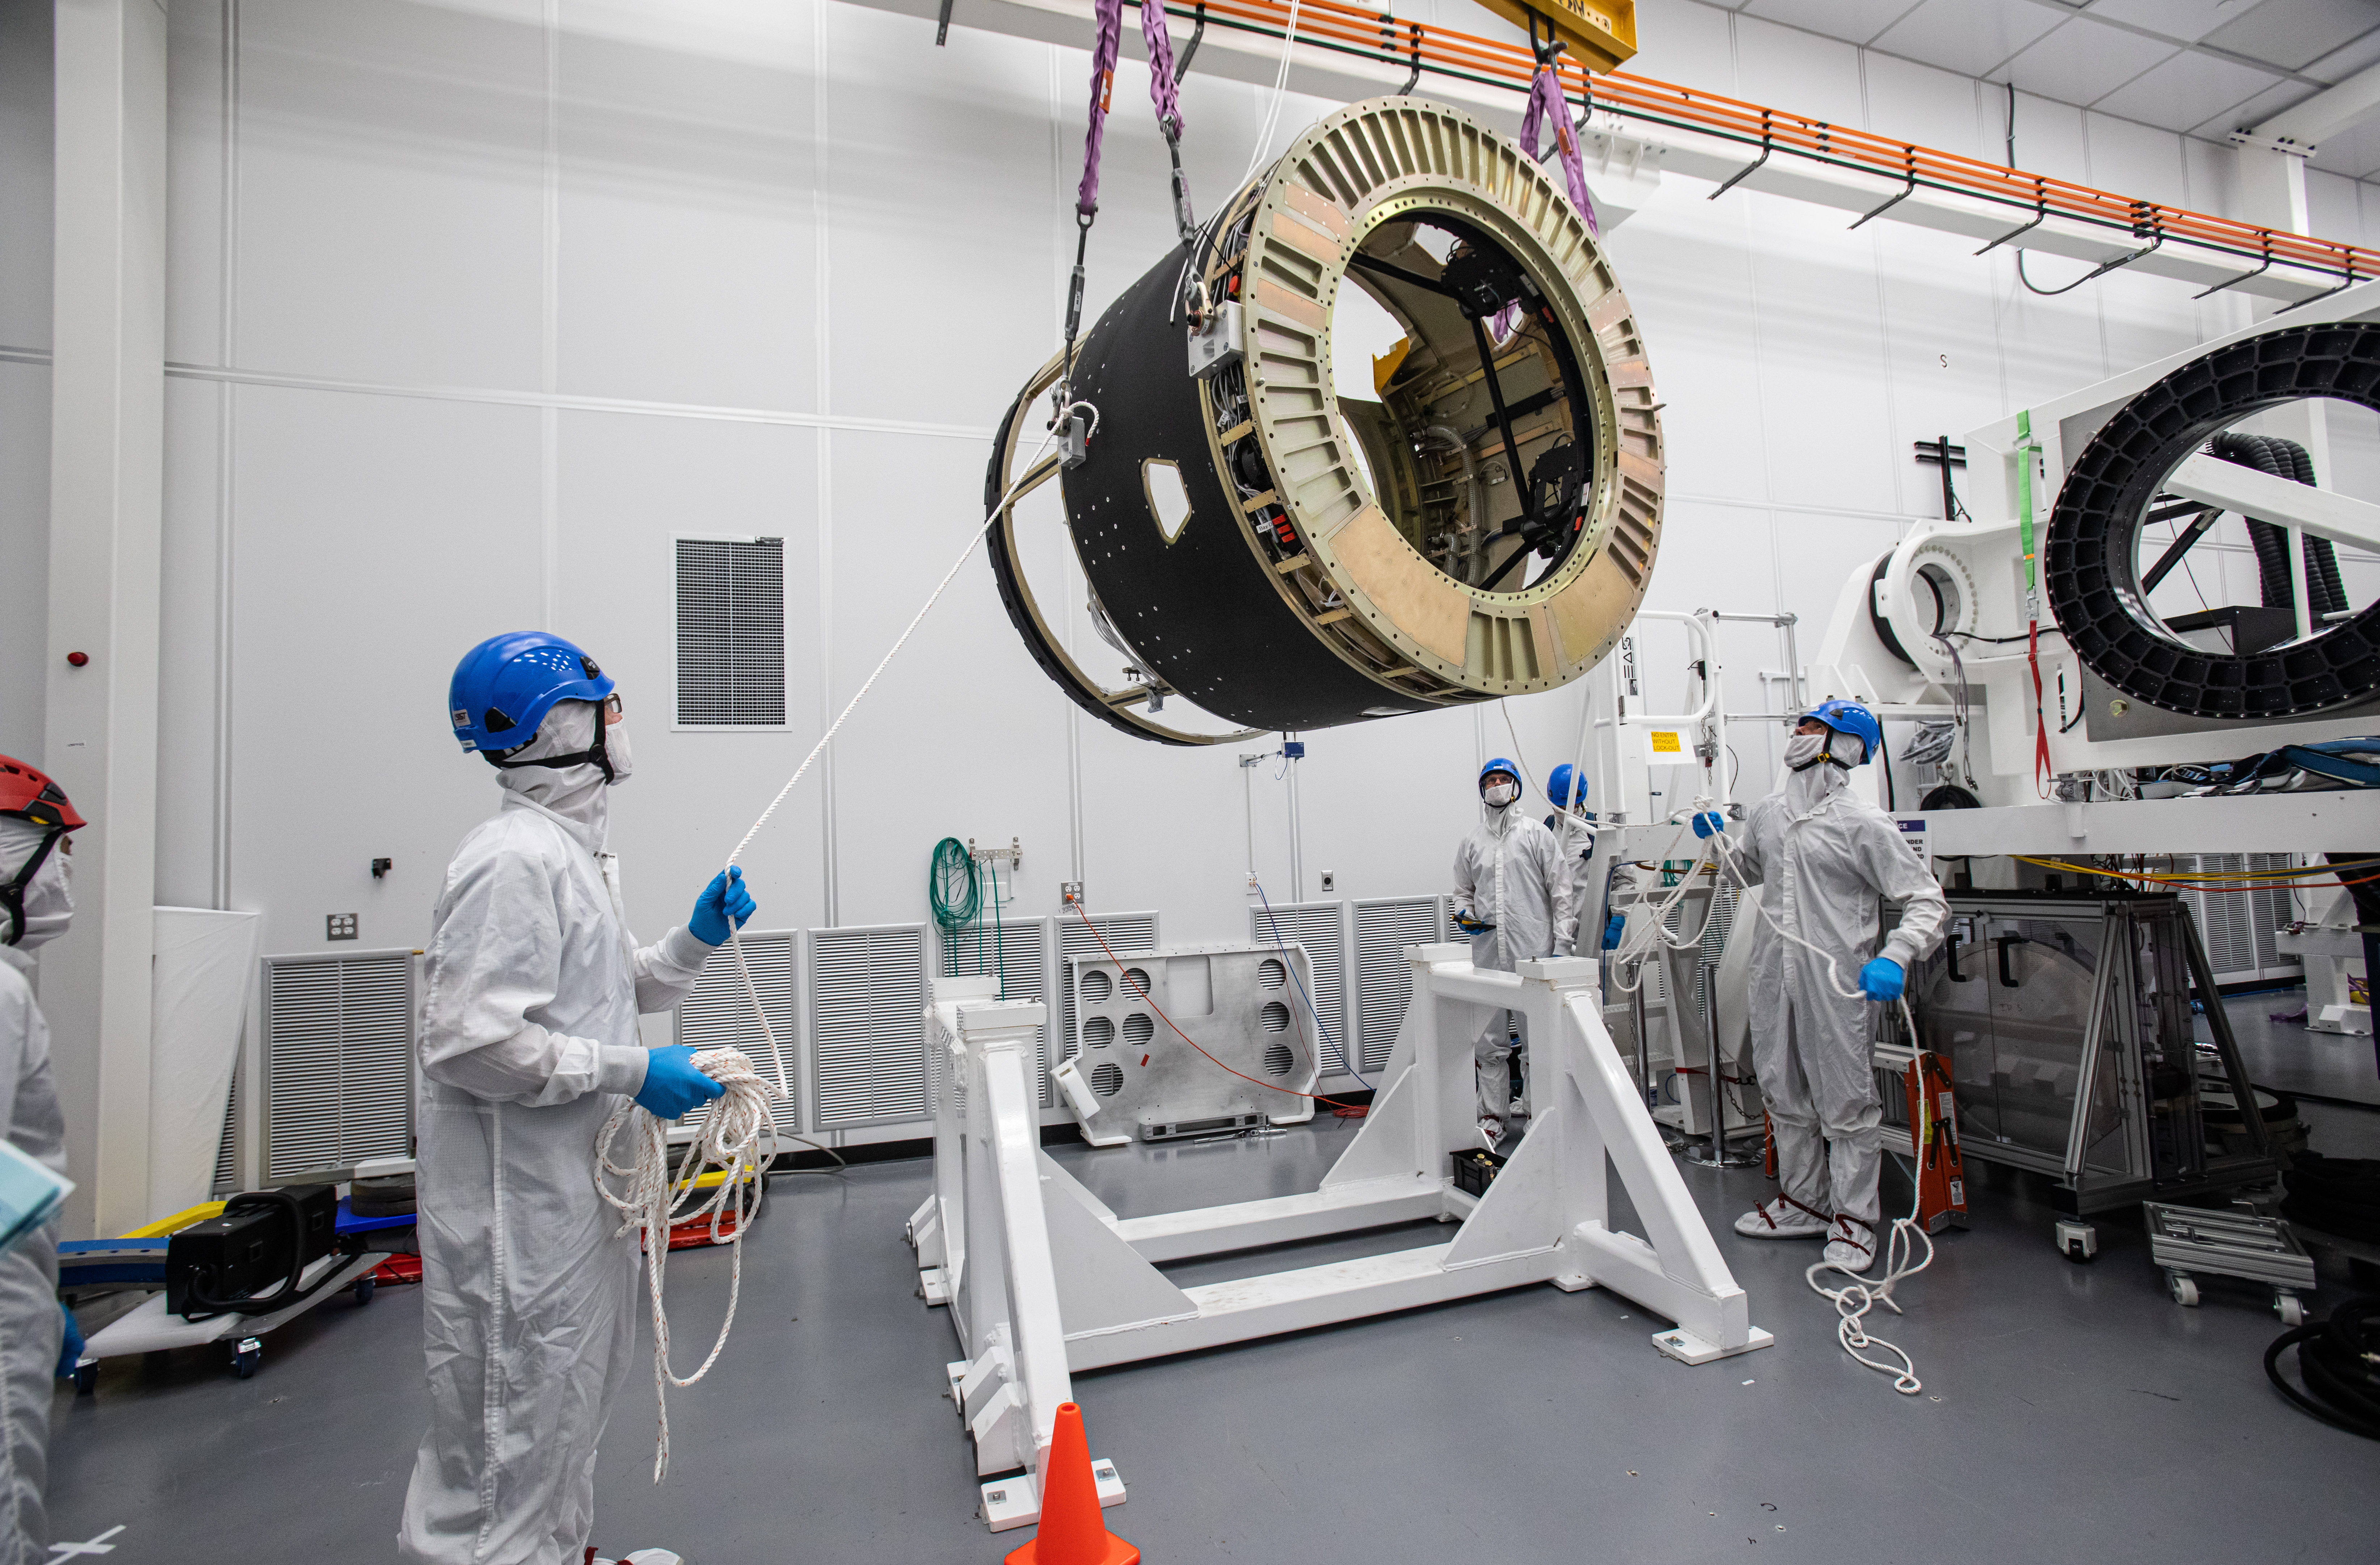

LSST Camera Body Lift

The LSST team successfully completed a lift of the camera body on April 4.

Credit: Jacqueline Ramseyer Orrell/SLAC National Accelerator Laboratory